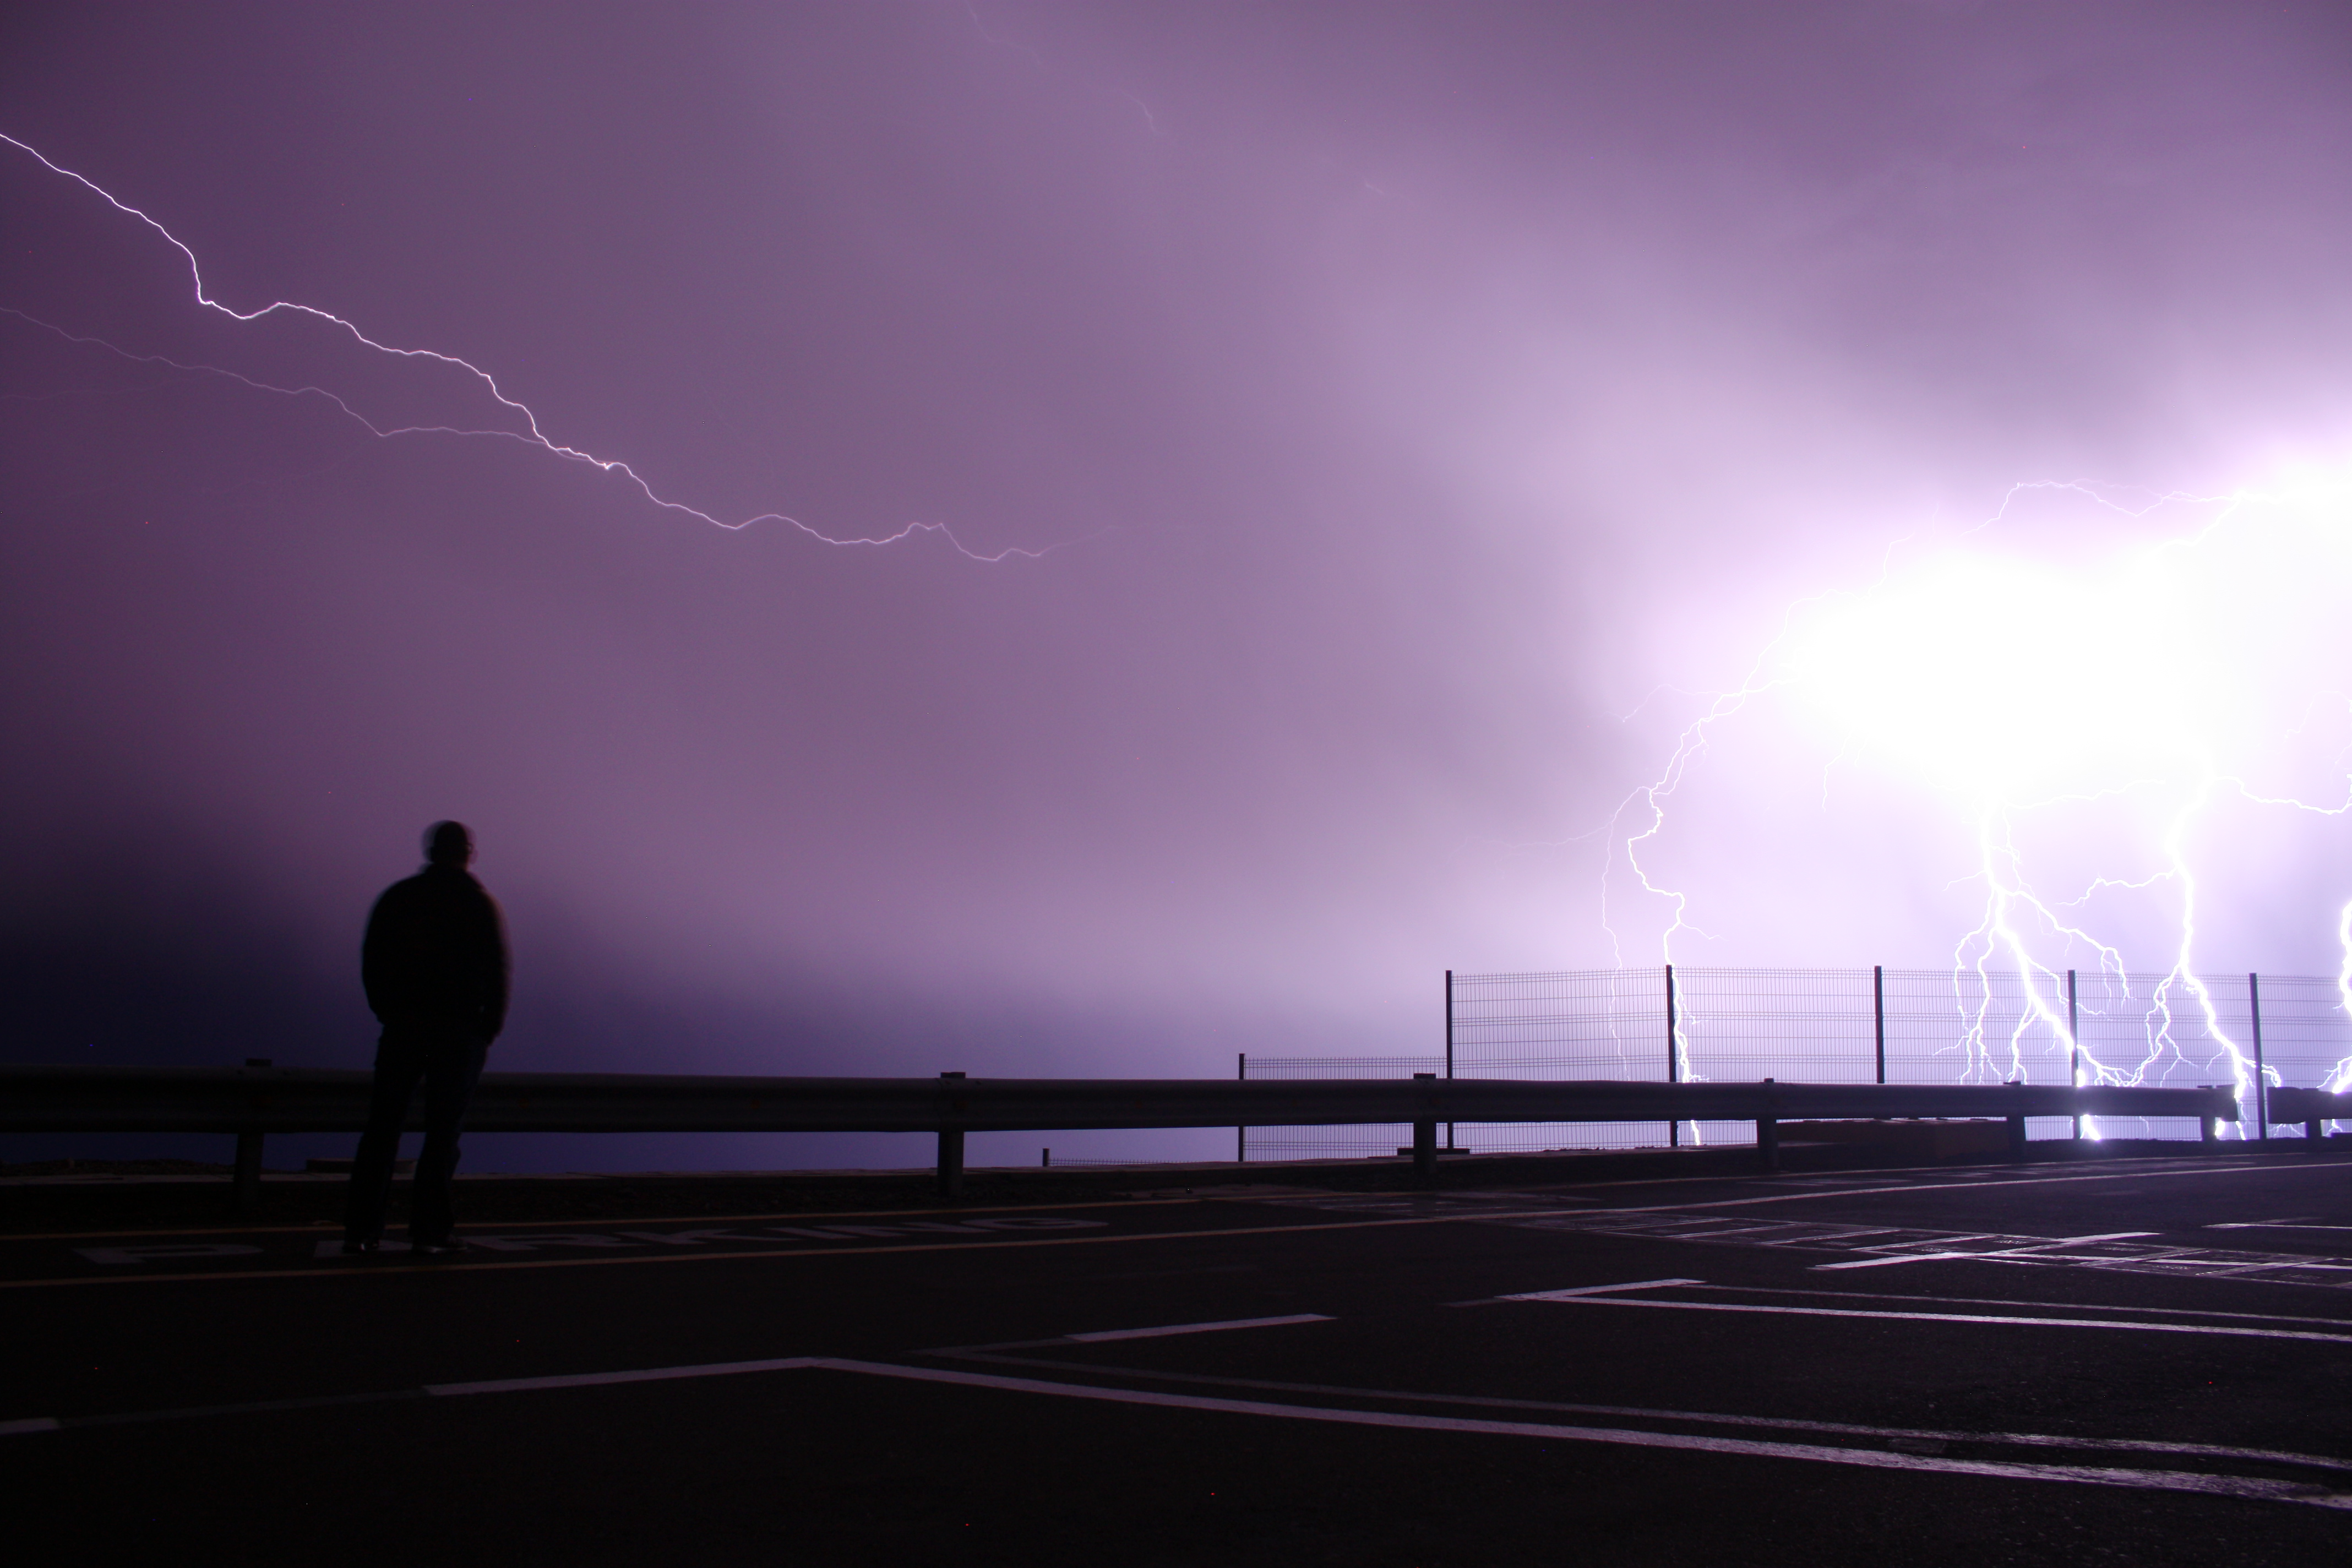

Lightning over Paranal

Lightning strikes the sky above Cerro Paranal in Chile's Atacama Desert, home to ESO's Very Large Telescope (VLT).

Credit: ESO/T. Schmidt